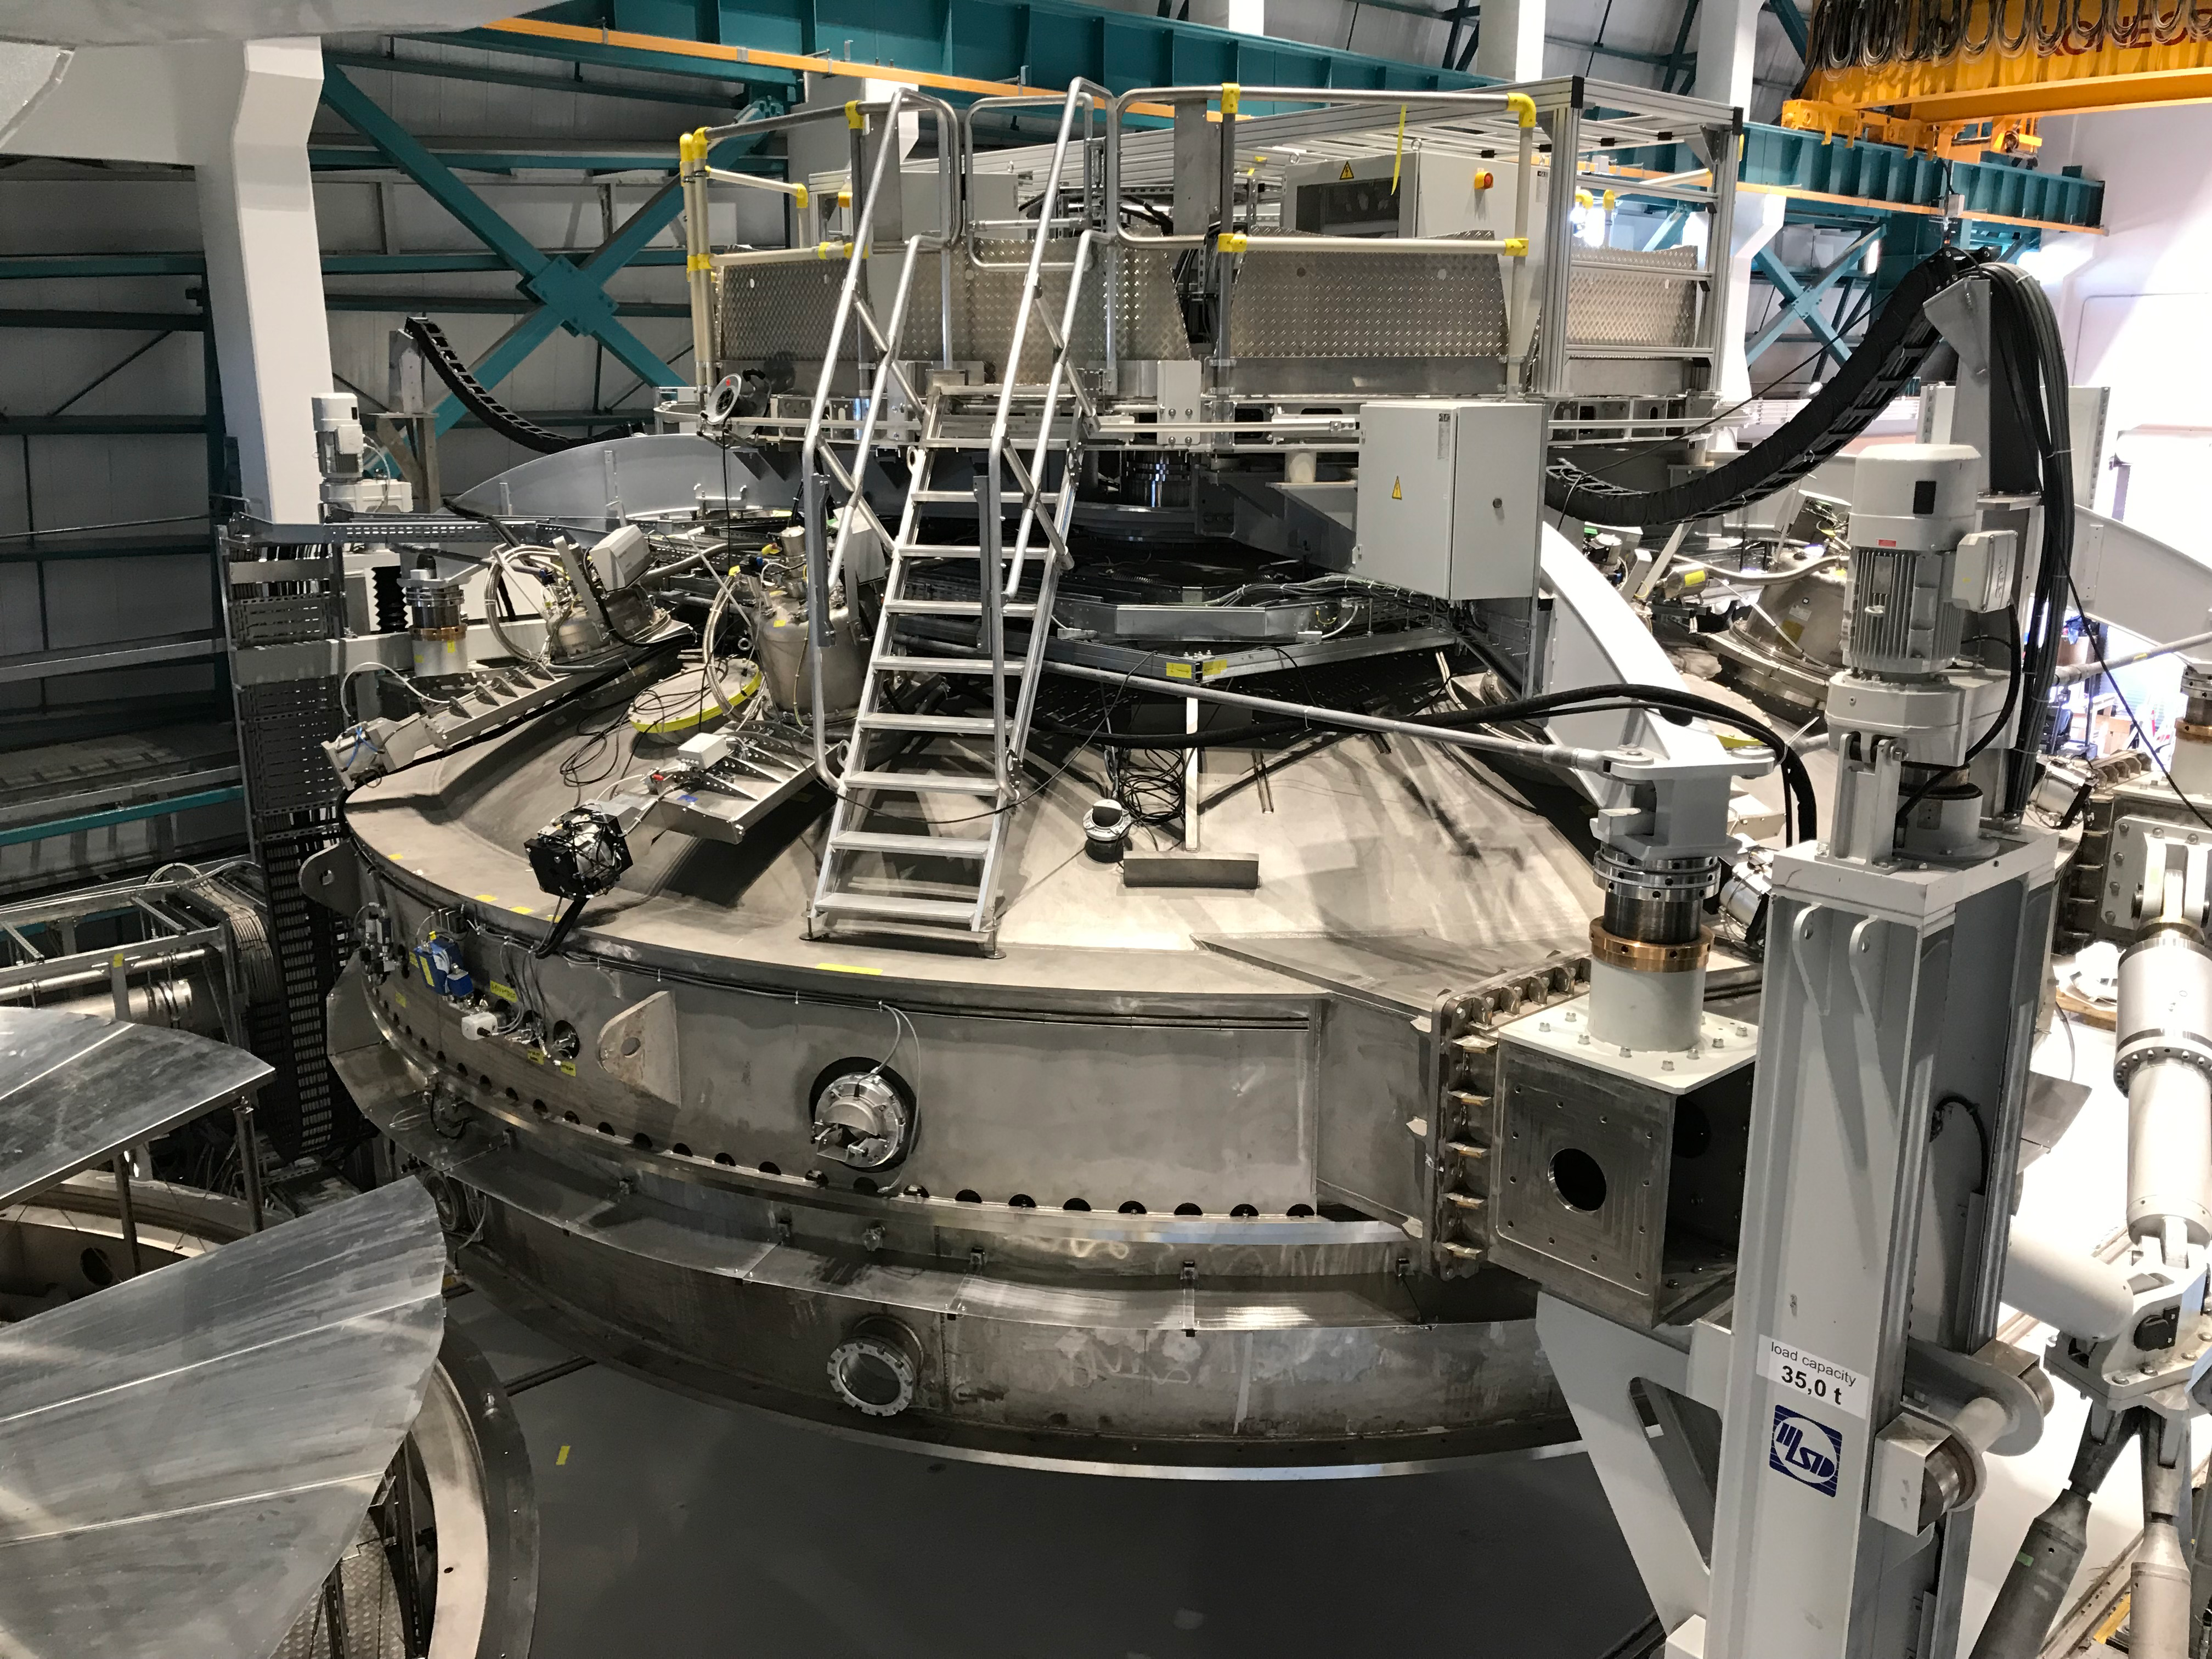

Coating Plant Assembly on Summit

A crew from Von Ardenne, the LSST Coating Chamber vendor, is currently onsite at the LSST summit facility building, performing work on the Coating Chamber, which arrived at the summit in November 2018. According to Tomislav Vucina, LSST Coatings Engineer, "The LSST Coating Chamber will be the largest, most modern, and most powerful mirror coating mechanism used by any telescope in the world." The Coating Chamber, which was constructed in Germany, is now beginning a six-month program of “assembly, integration, and commissioning,” which refers to installation of all components of the Coating Plant, and the testing necessary to ensure that everything works the way it’s supposed to. After final acceptance, and after both LSST mirrors arrive, the Coating Plant will be used to coat the Primary/Tertiary Mirror (M1M3) with aluminum, and the Secondary Mirror (M2) with silver.

Credit: Rubin Observatory/NSF/AURA